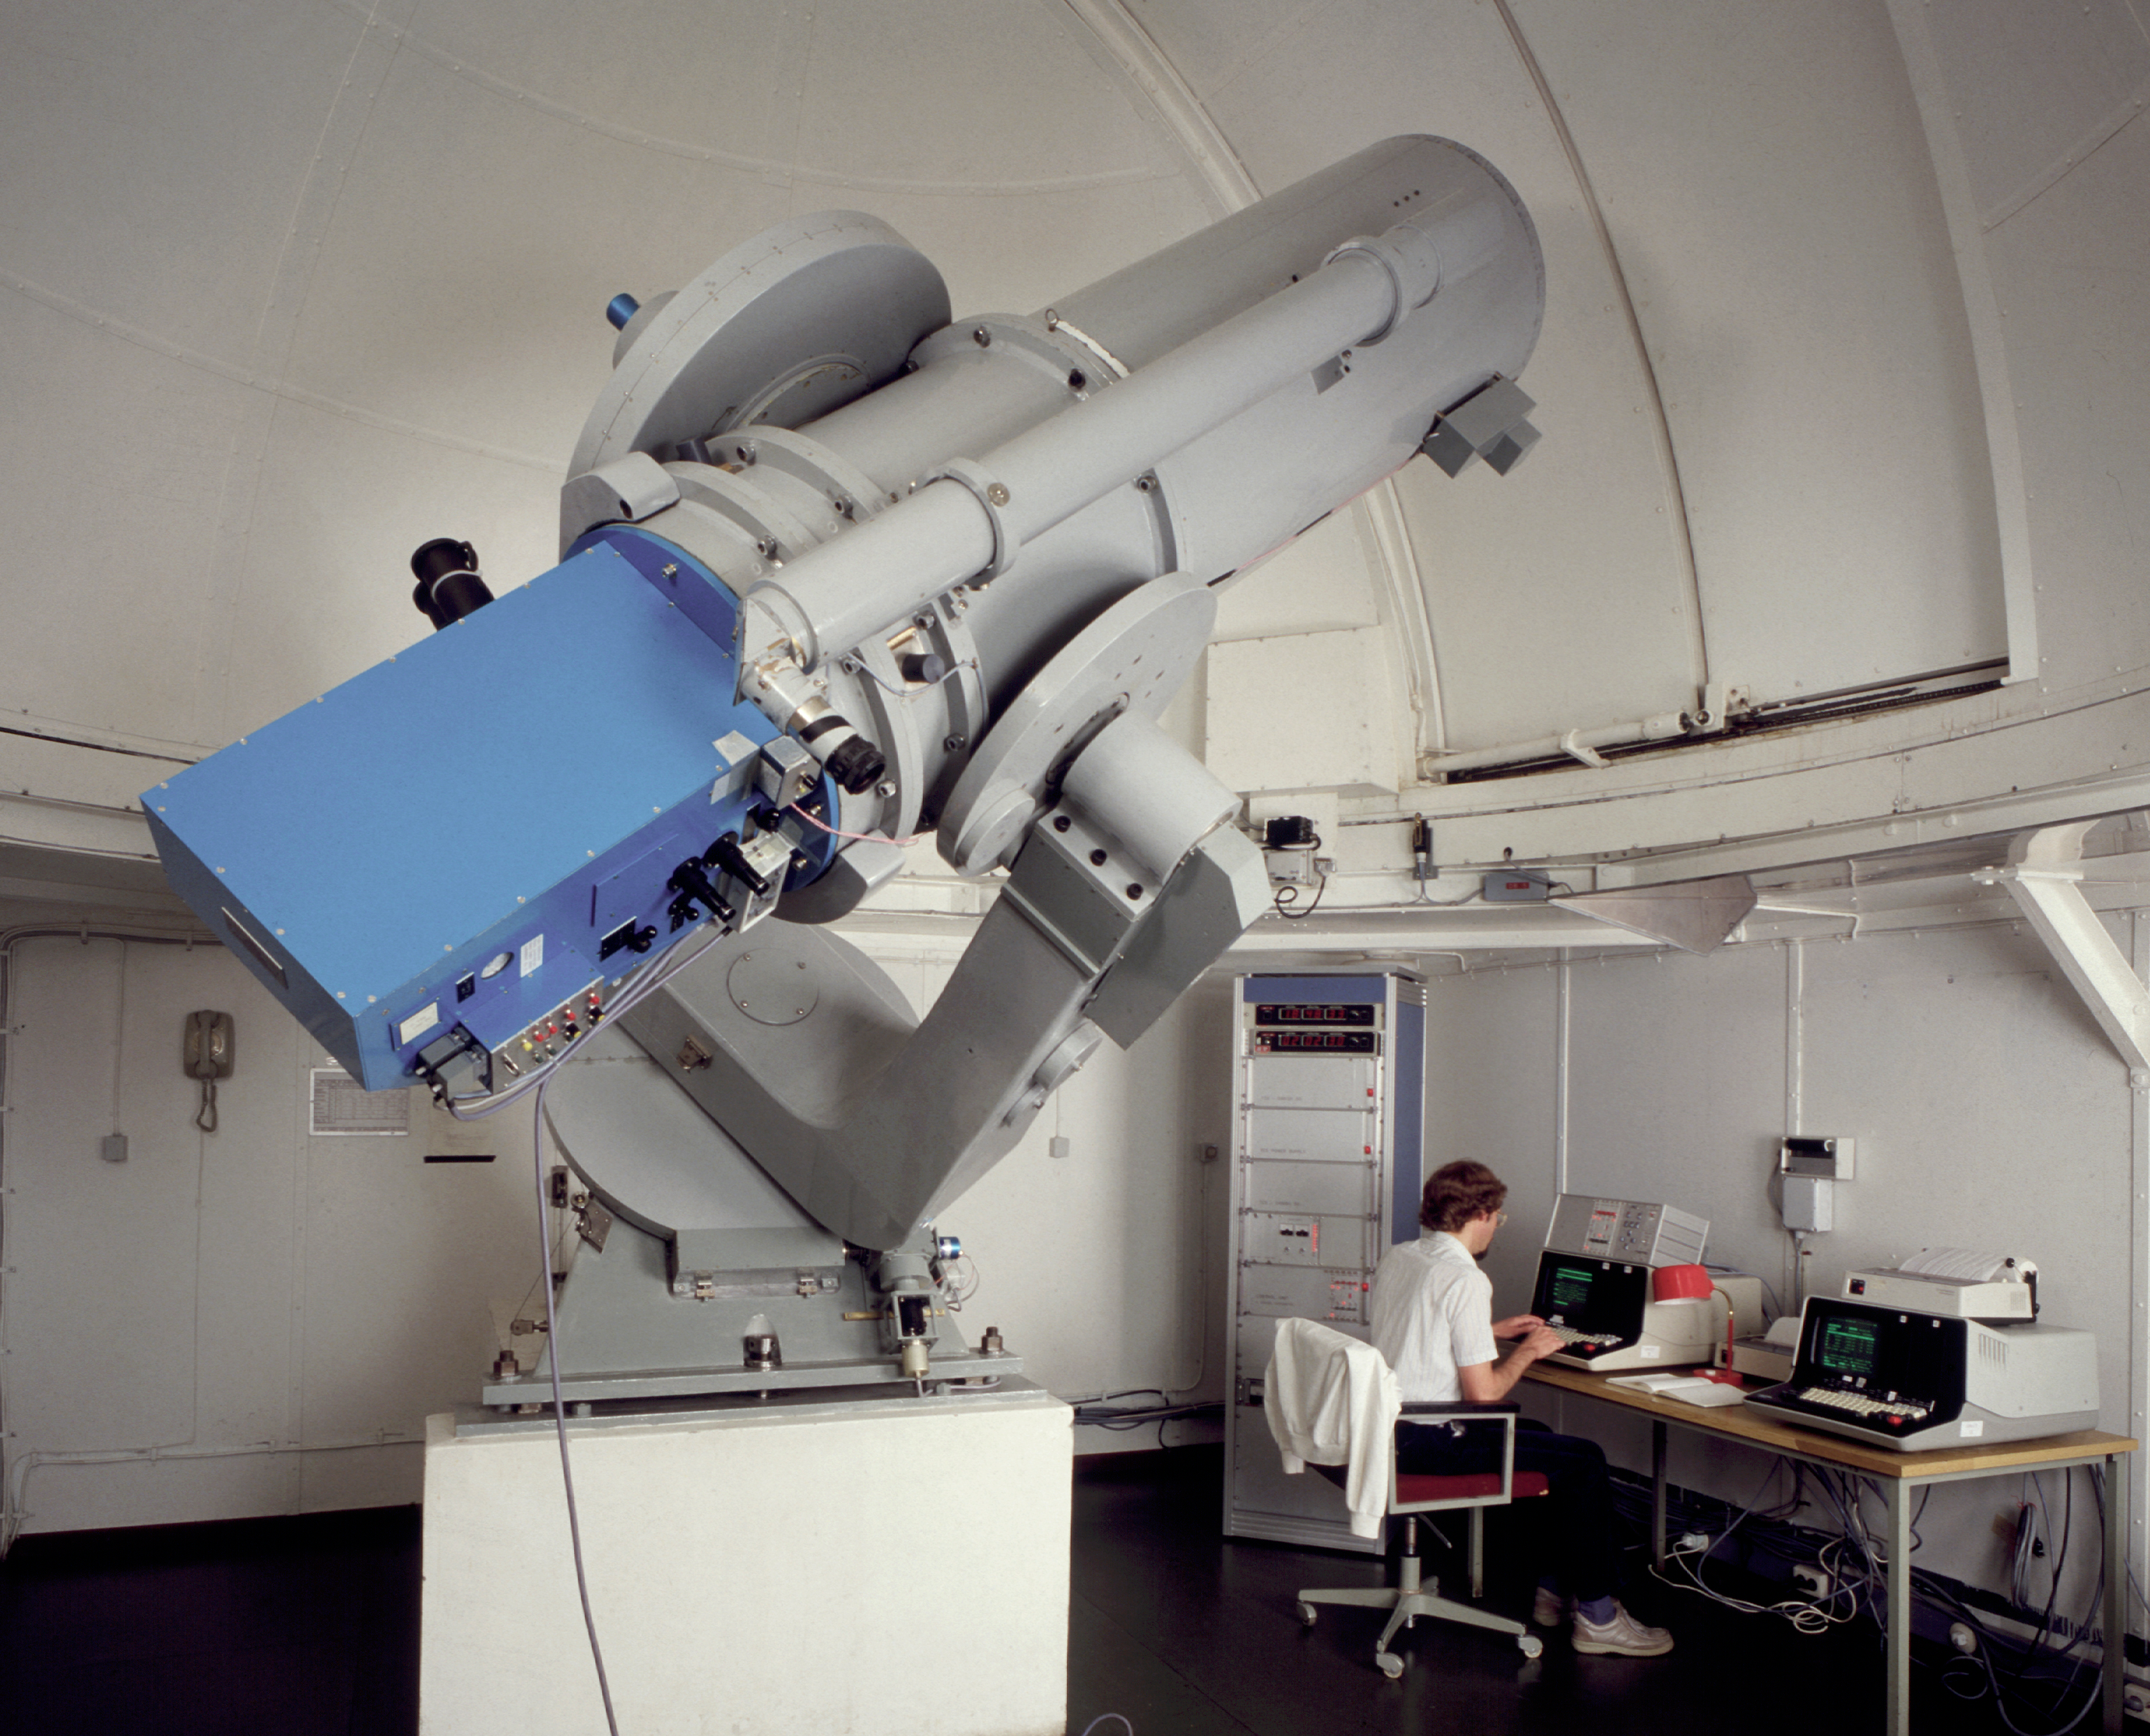

Danish 0.5-metre telescope

The Danish 0.5-metre telescope has been installed on La Silla in 1971, together with its twin, the ESO 50cm. It was equipped with a revolutionary photometer that permitted simultaneous observations in all the filters of the Stromgren system. Moreover, the telescope was fully programmable, which made it a precursor as automatic telescopes.

Credit: ESO/C.Madsen